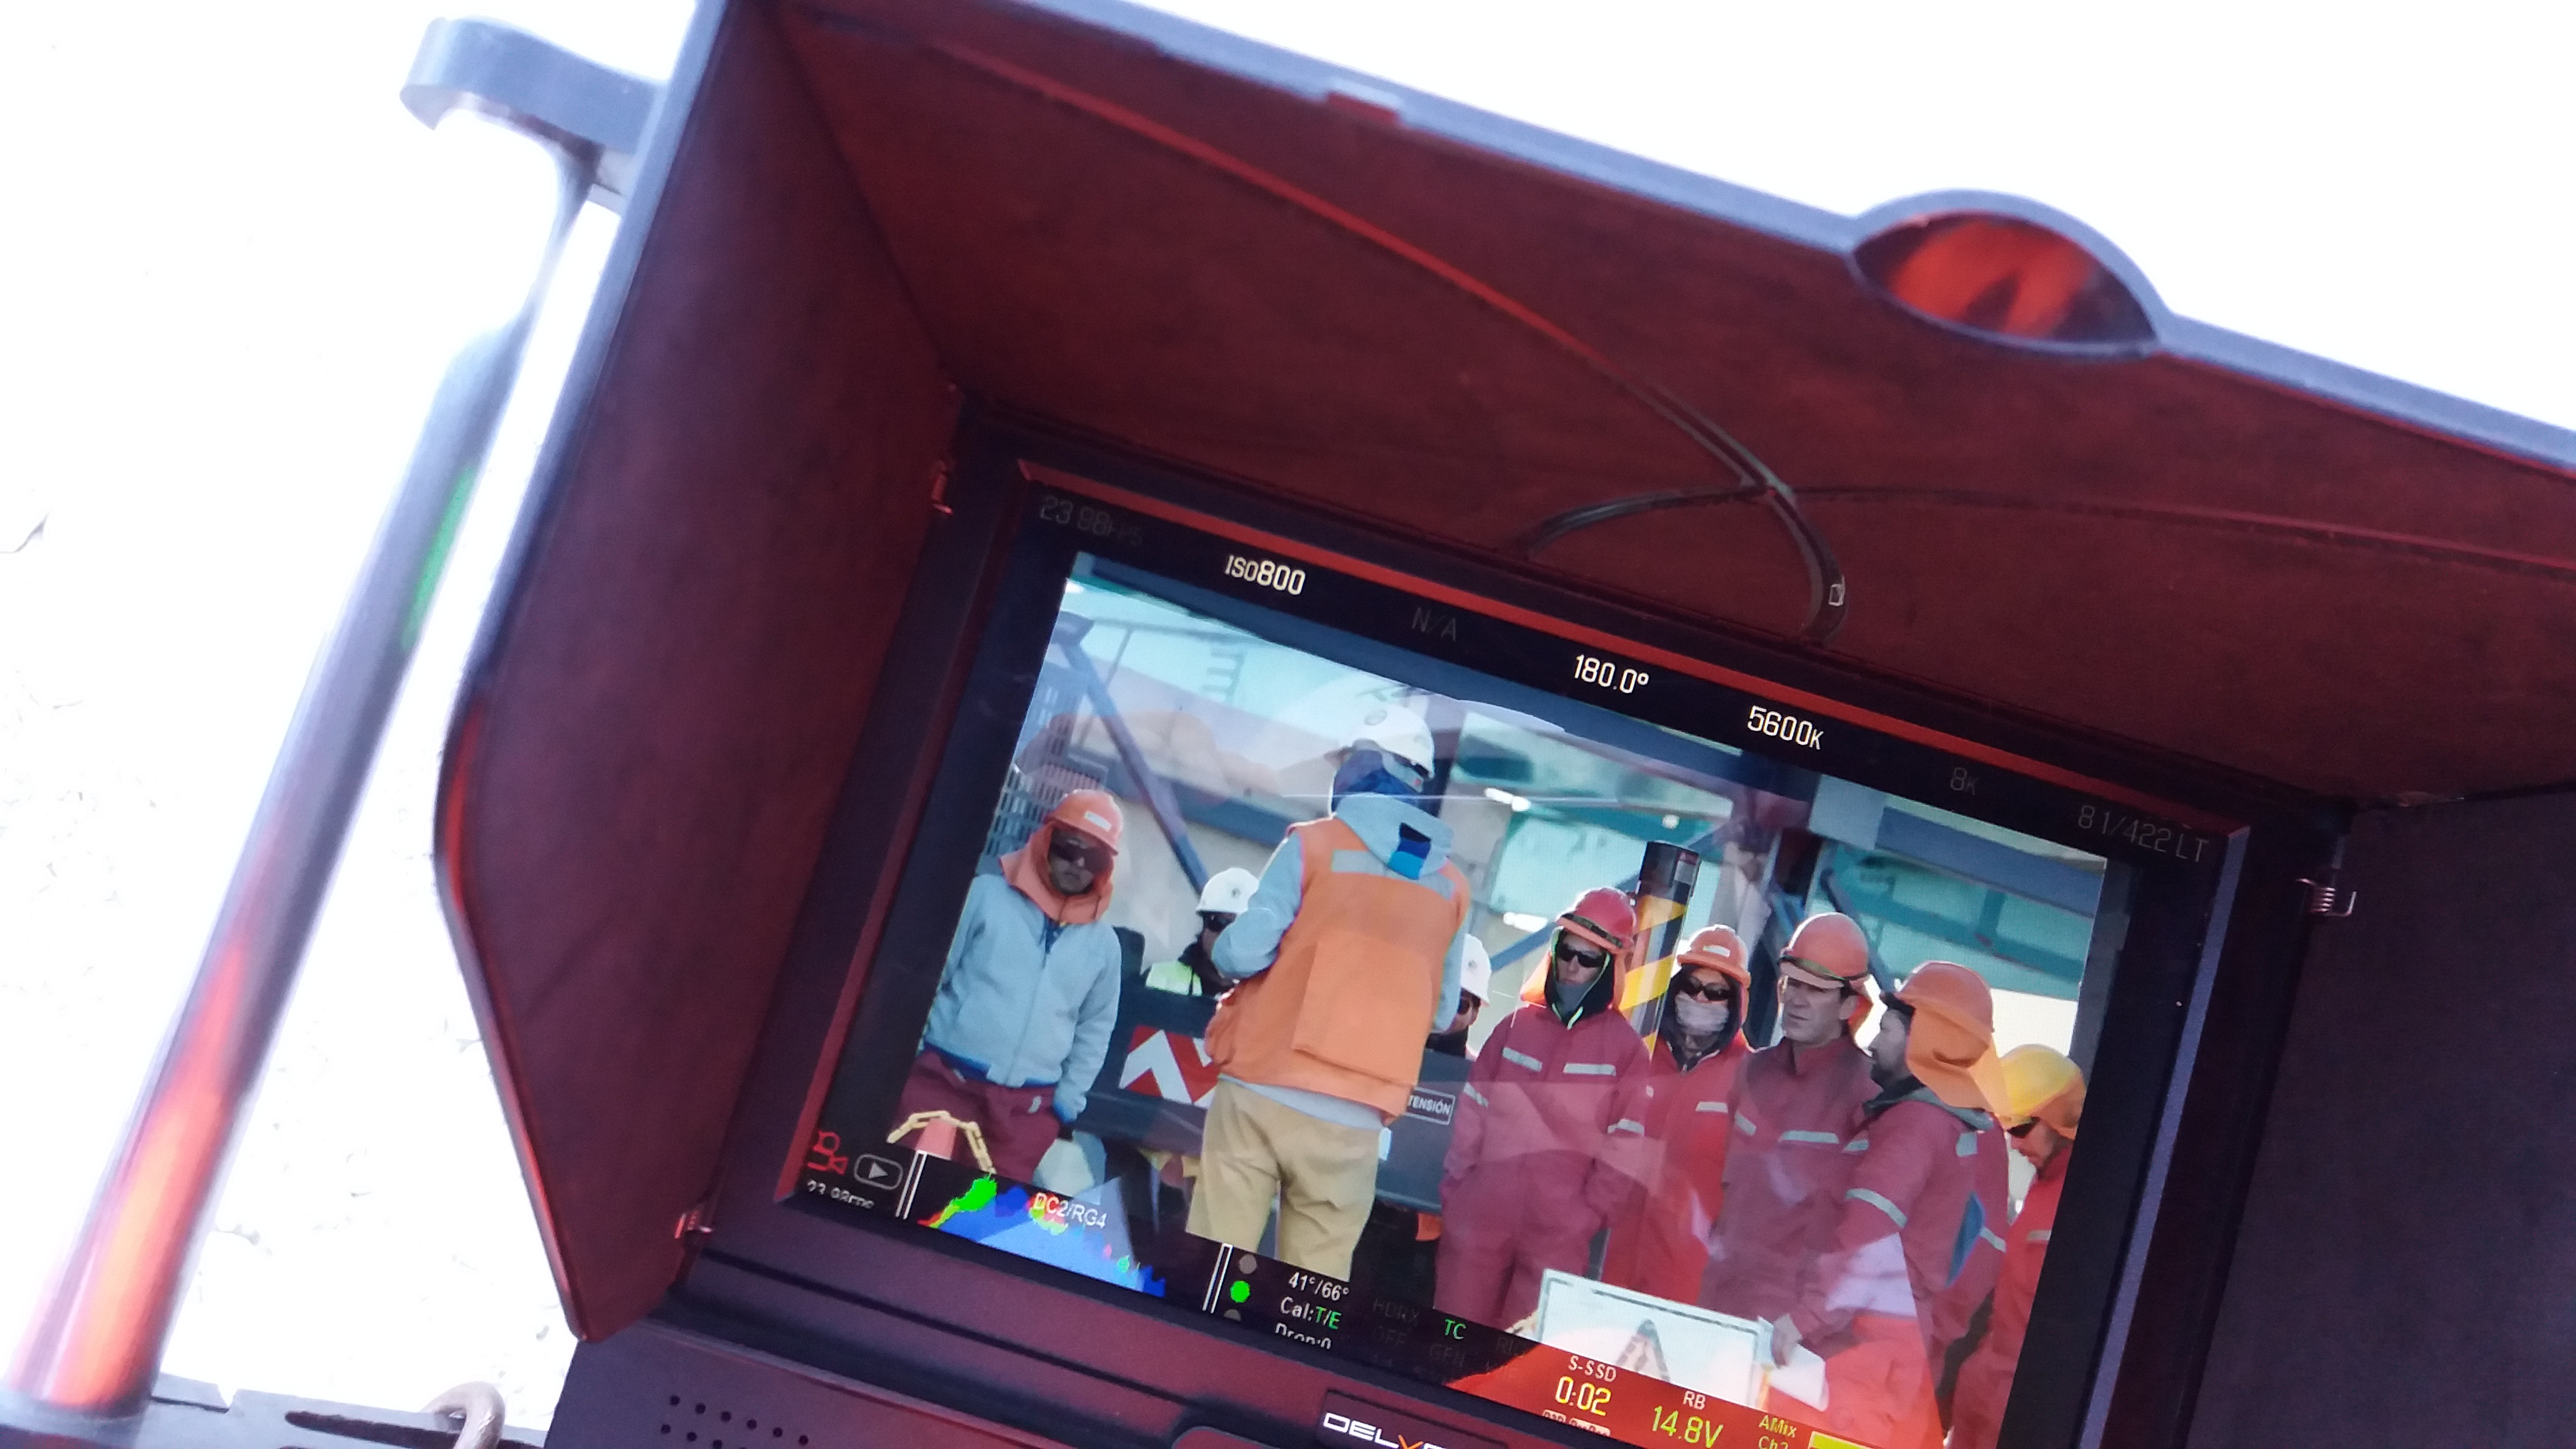

Cerro Pachón Multimedia Shoot

LSST Graphic Designer Emily Acosta traveled from Tucson to Cerro Pachón to meet a nine-member multimedia team directed by Alison Rose of Inigo Films and to coordinate with Eduardo so the media team’s work didn’t interfere with ongoing construction activities. Inigo Films was contracted to document the current state of construction via drone film footage, time-lapse sequences, panorama images, and fulldome clips. The assets will be archived in LSST’s upcoming digital asset management system for project viewing and later use in Education and Public Outreach (EPO) programs.

Credit: Rubin Observatory/NSF/AURA